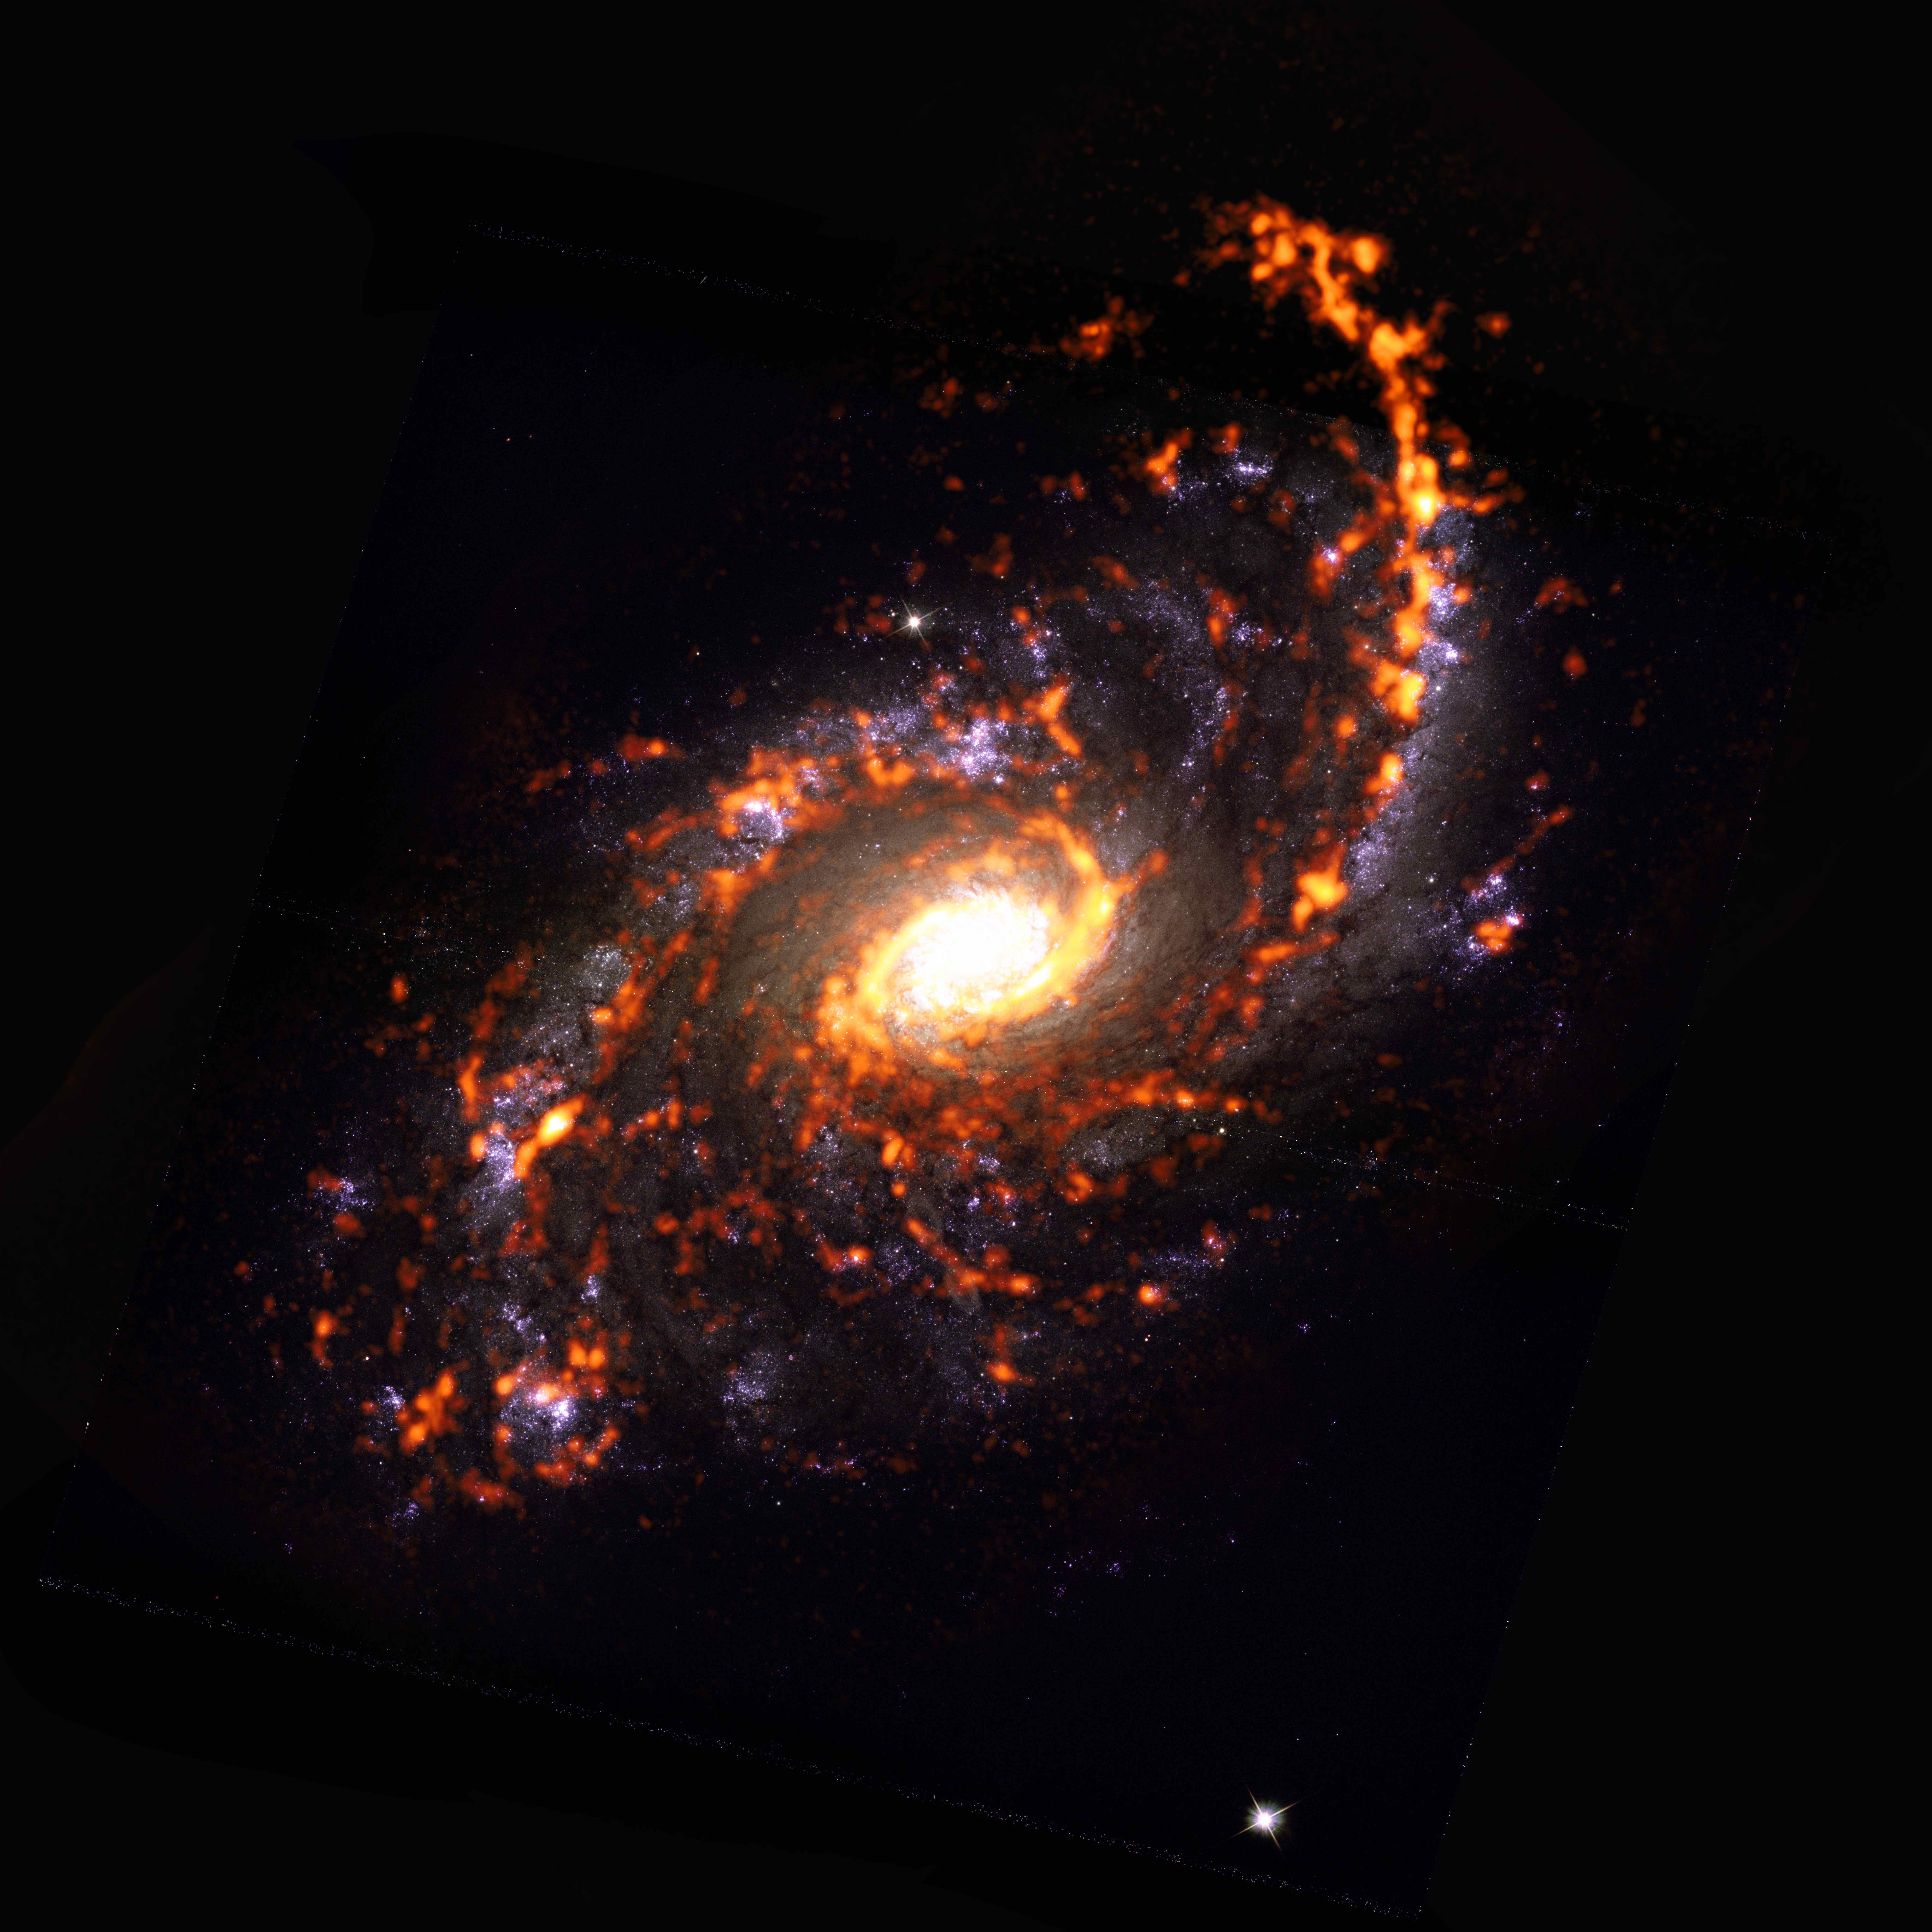

PHANGS-ALMA Survey: NGC5248

Shown here as an ALMA (orange) composite with Hubble Space Telescope (red) data, NGC5248 is an example of a galaxy featuring asymmetric morphology, and is one of nearly 100 galaxies catalogued by the PHANGS project during a recent census of the nearby Universe. The study revealed that stellar nurseries in galaxies are extraordinarily diverse in their appearances and behaviors, and that how they look and act depends on their location.

Credit: ALMA (ESO/NAOJ/NRAO)/ESA/NASA/PHANGS, S. Dagnello (NRAO)